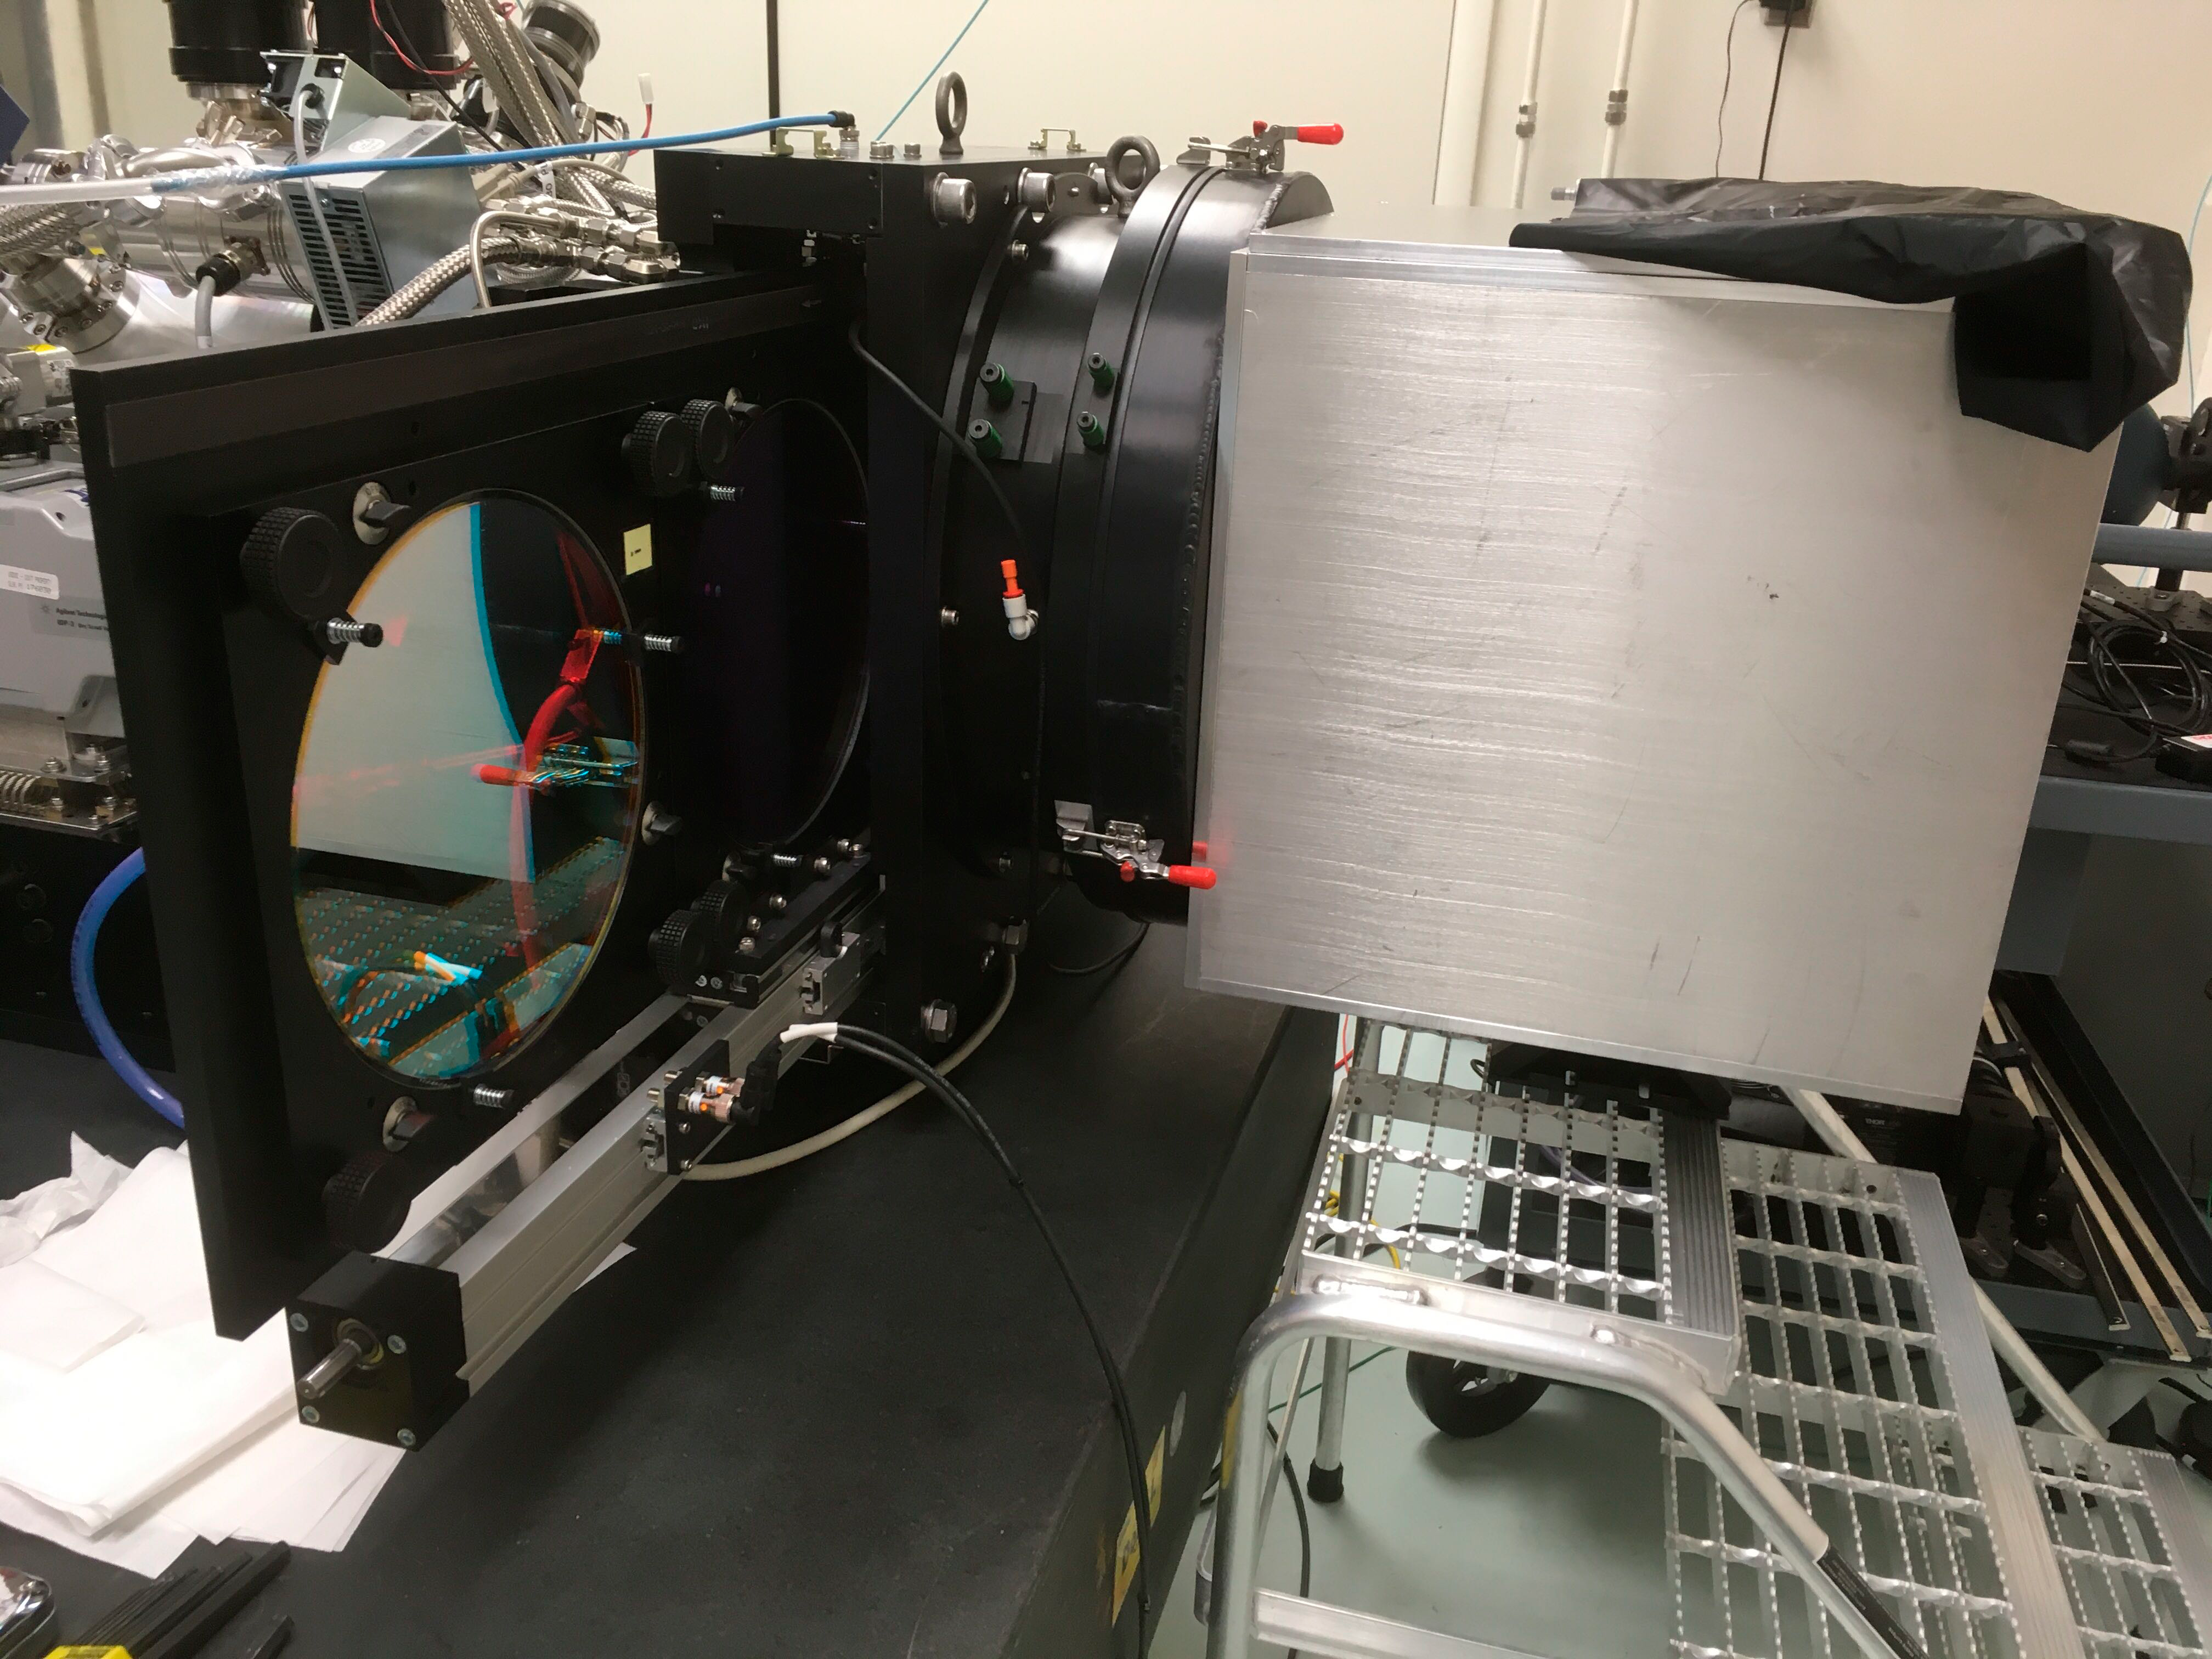

ComCam

The LSST Commissioning Camera (ComCam) is now fully assembled with optics in the lab at LSST headquarters in Tucson. LSST Chief Scientist Tony Tyson traveled to Tucson from UC Davis with Craig Lage for final assembly and initial electro-optical testing of the camera. ComCam is currently scheduled to ship to Chile in late February 2020.

Credit: Rubin Observatory/NSF/AURA